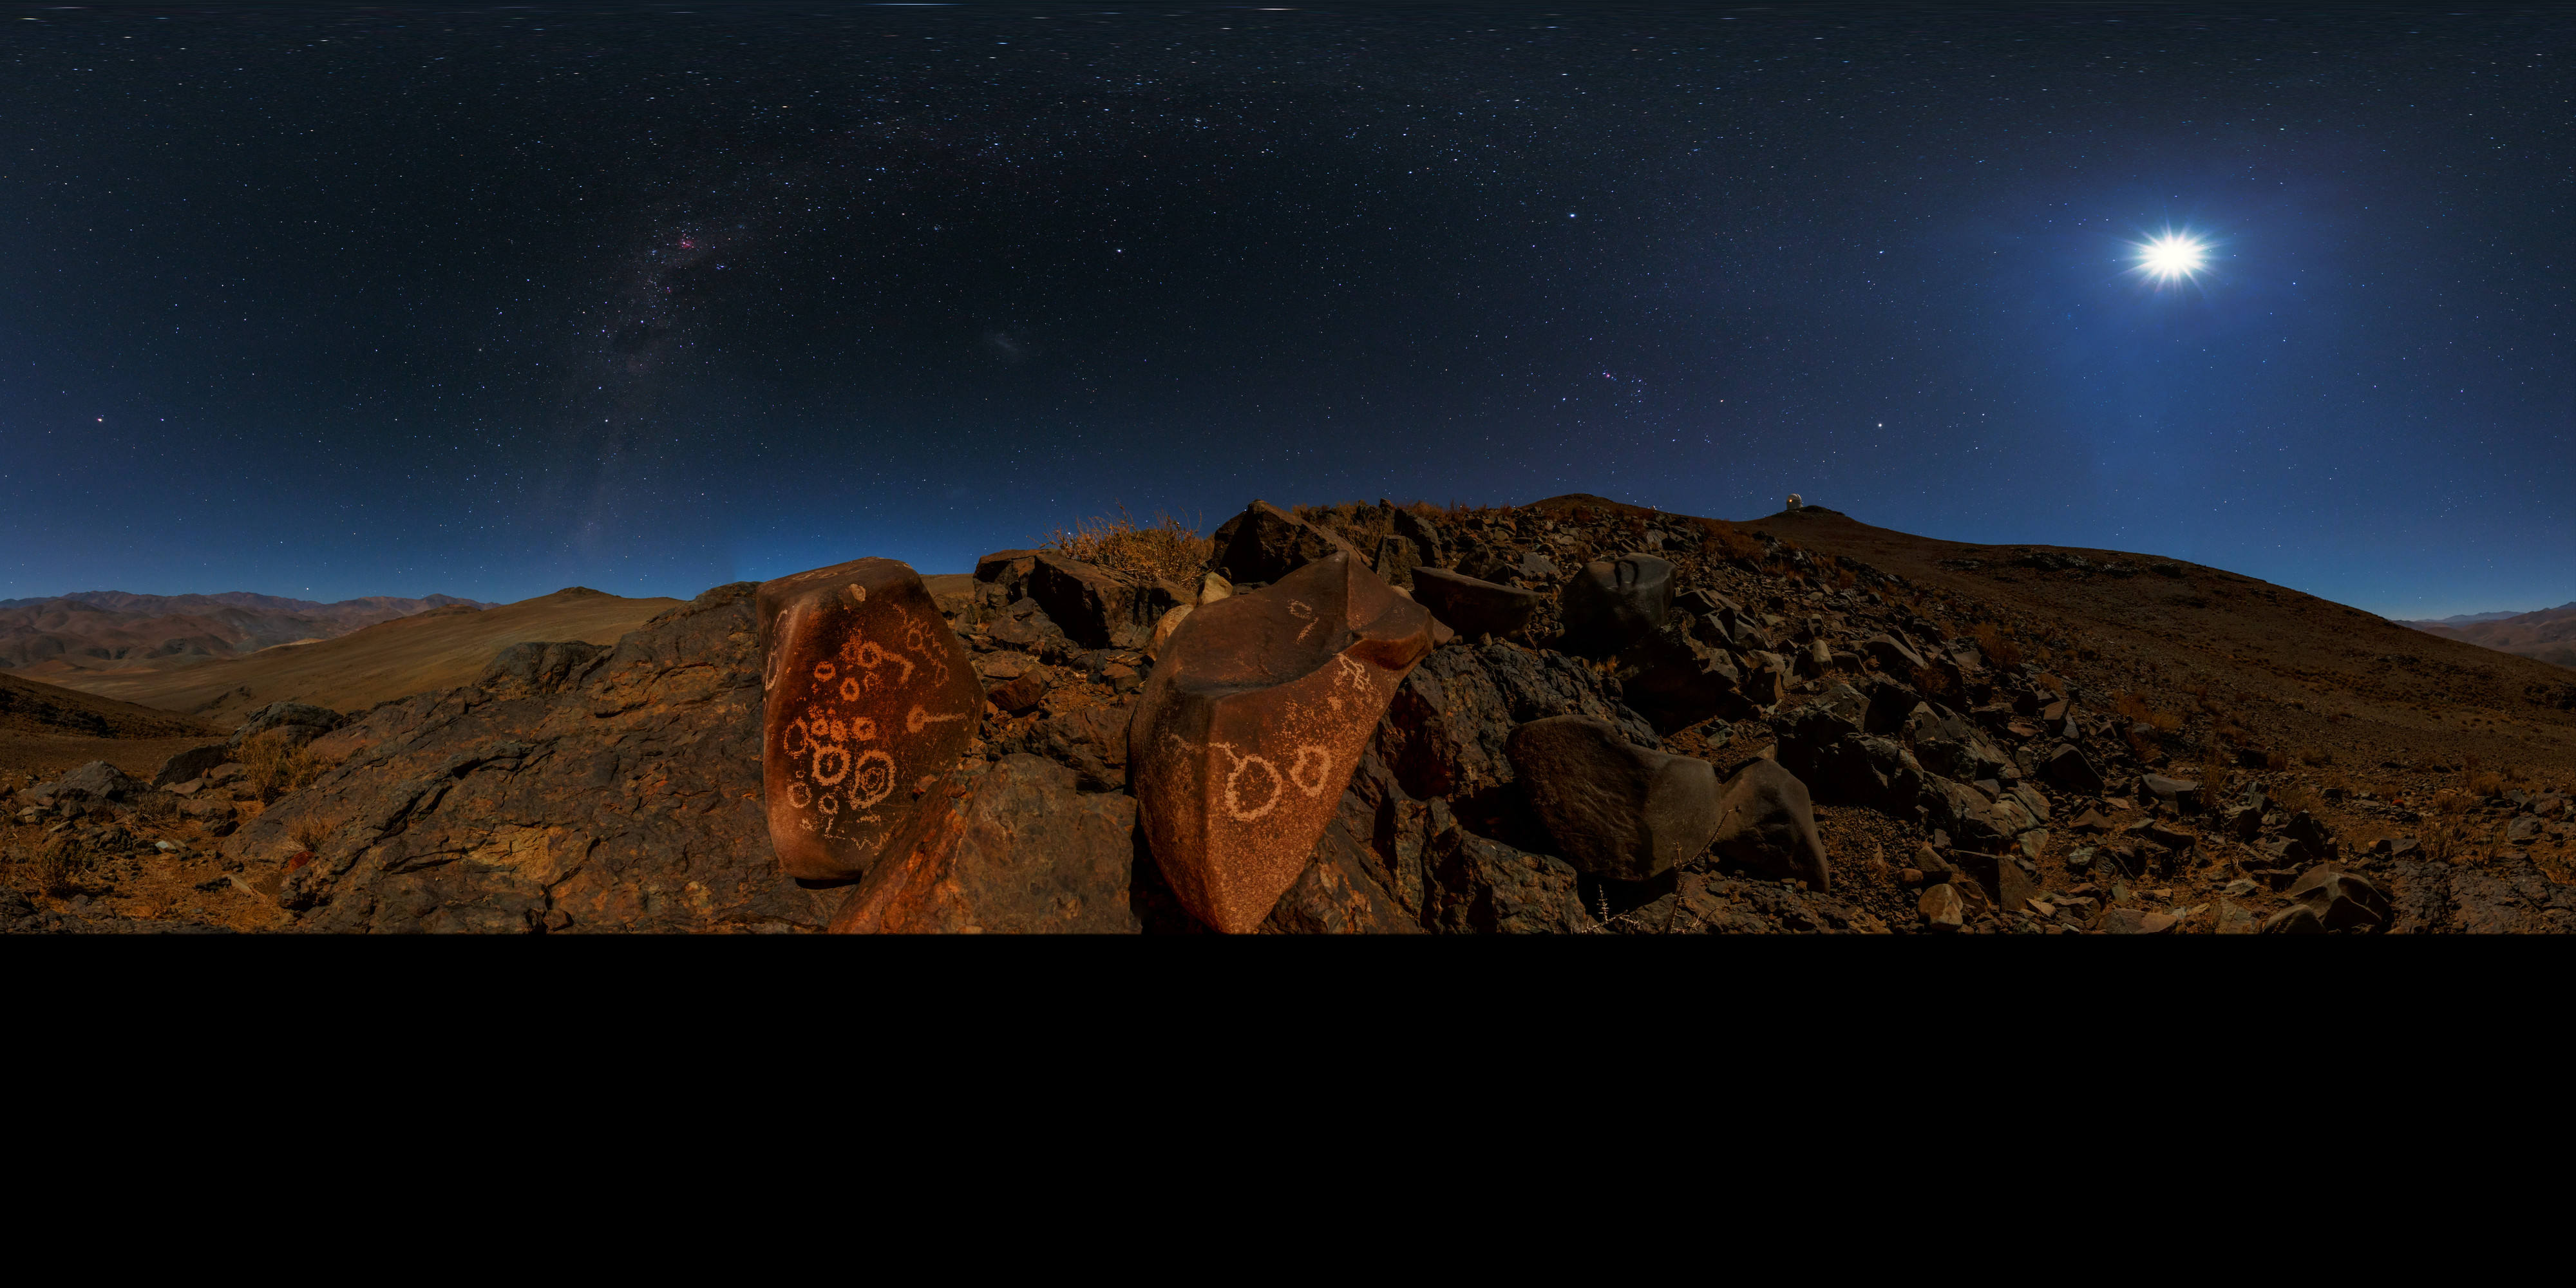

Petroglyphs and the galaxy

An extended to 360 x 180 degrees (with black), Ultra High Definition (UHD) panorama taken during the ESO Ultra HD Expedition. This panorama from the Chilean Atacama Desert shows the Moon shining brightly overhead. Taken from low on the ground, we get a sweeping view of our galaxy. Visible on the boulder are several petroglyphs (read more here).

Credit: ESO/B. Tafreshi (twanight.org)